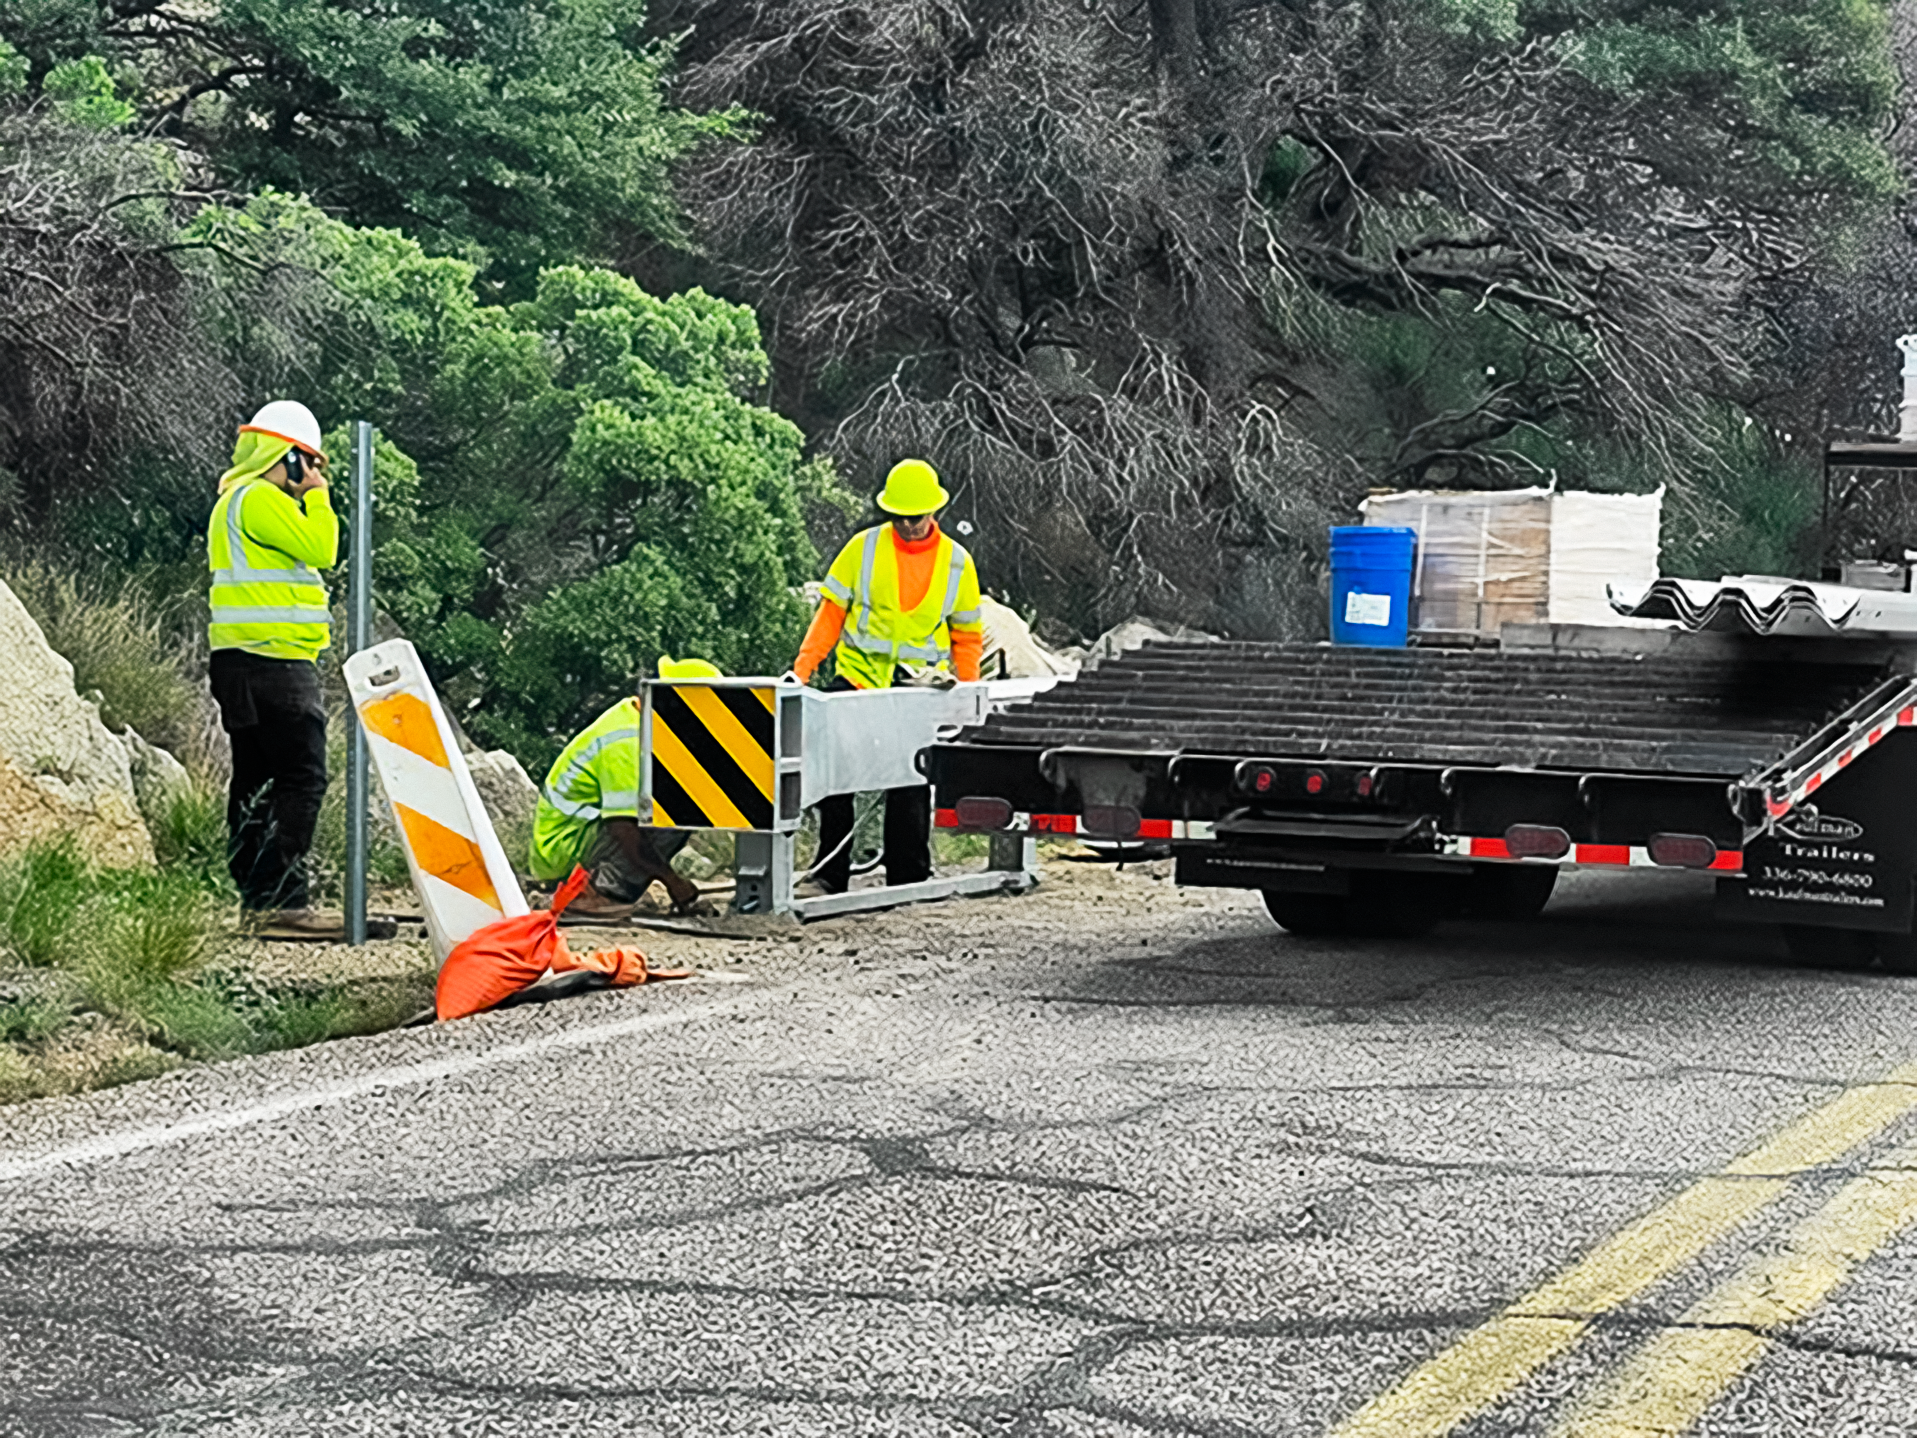

Roadworks on State Road 386

Contractors working on behalf of the Arizona Department of Transportation restoring the guardrails and adding energy-absorbing end-terminals along SR386 leading to the summit of Kitt Peak.

Credit: NOIRLab/NSF/AURA/M. Edwards